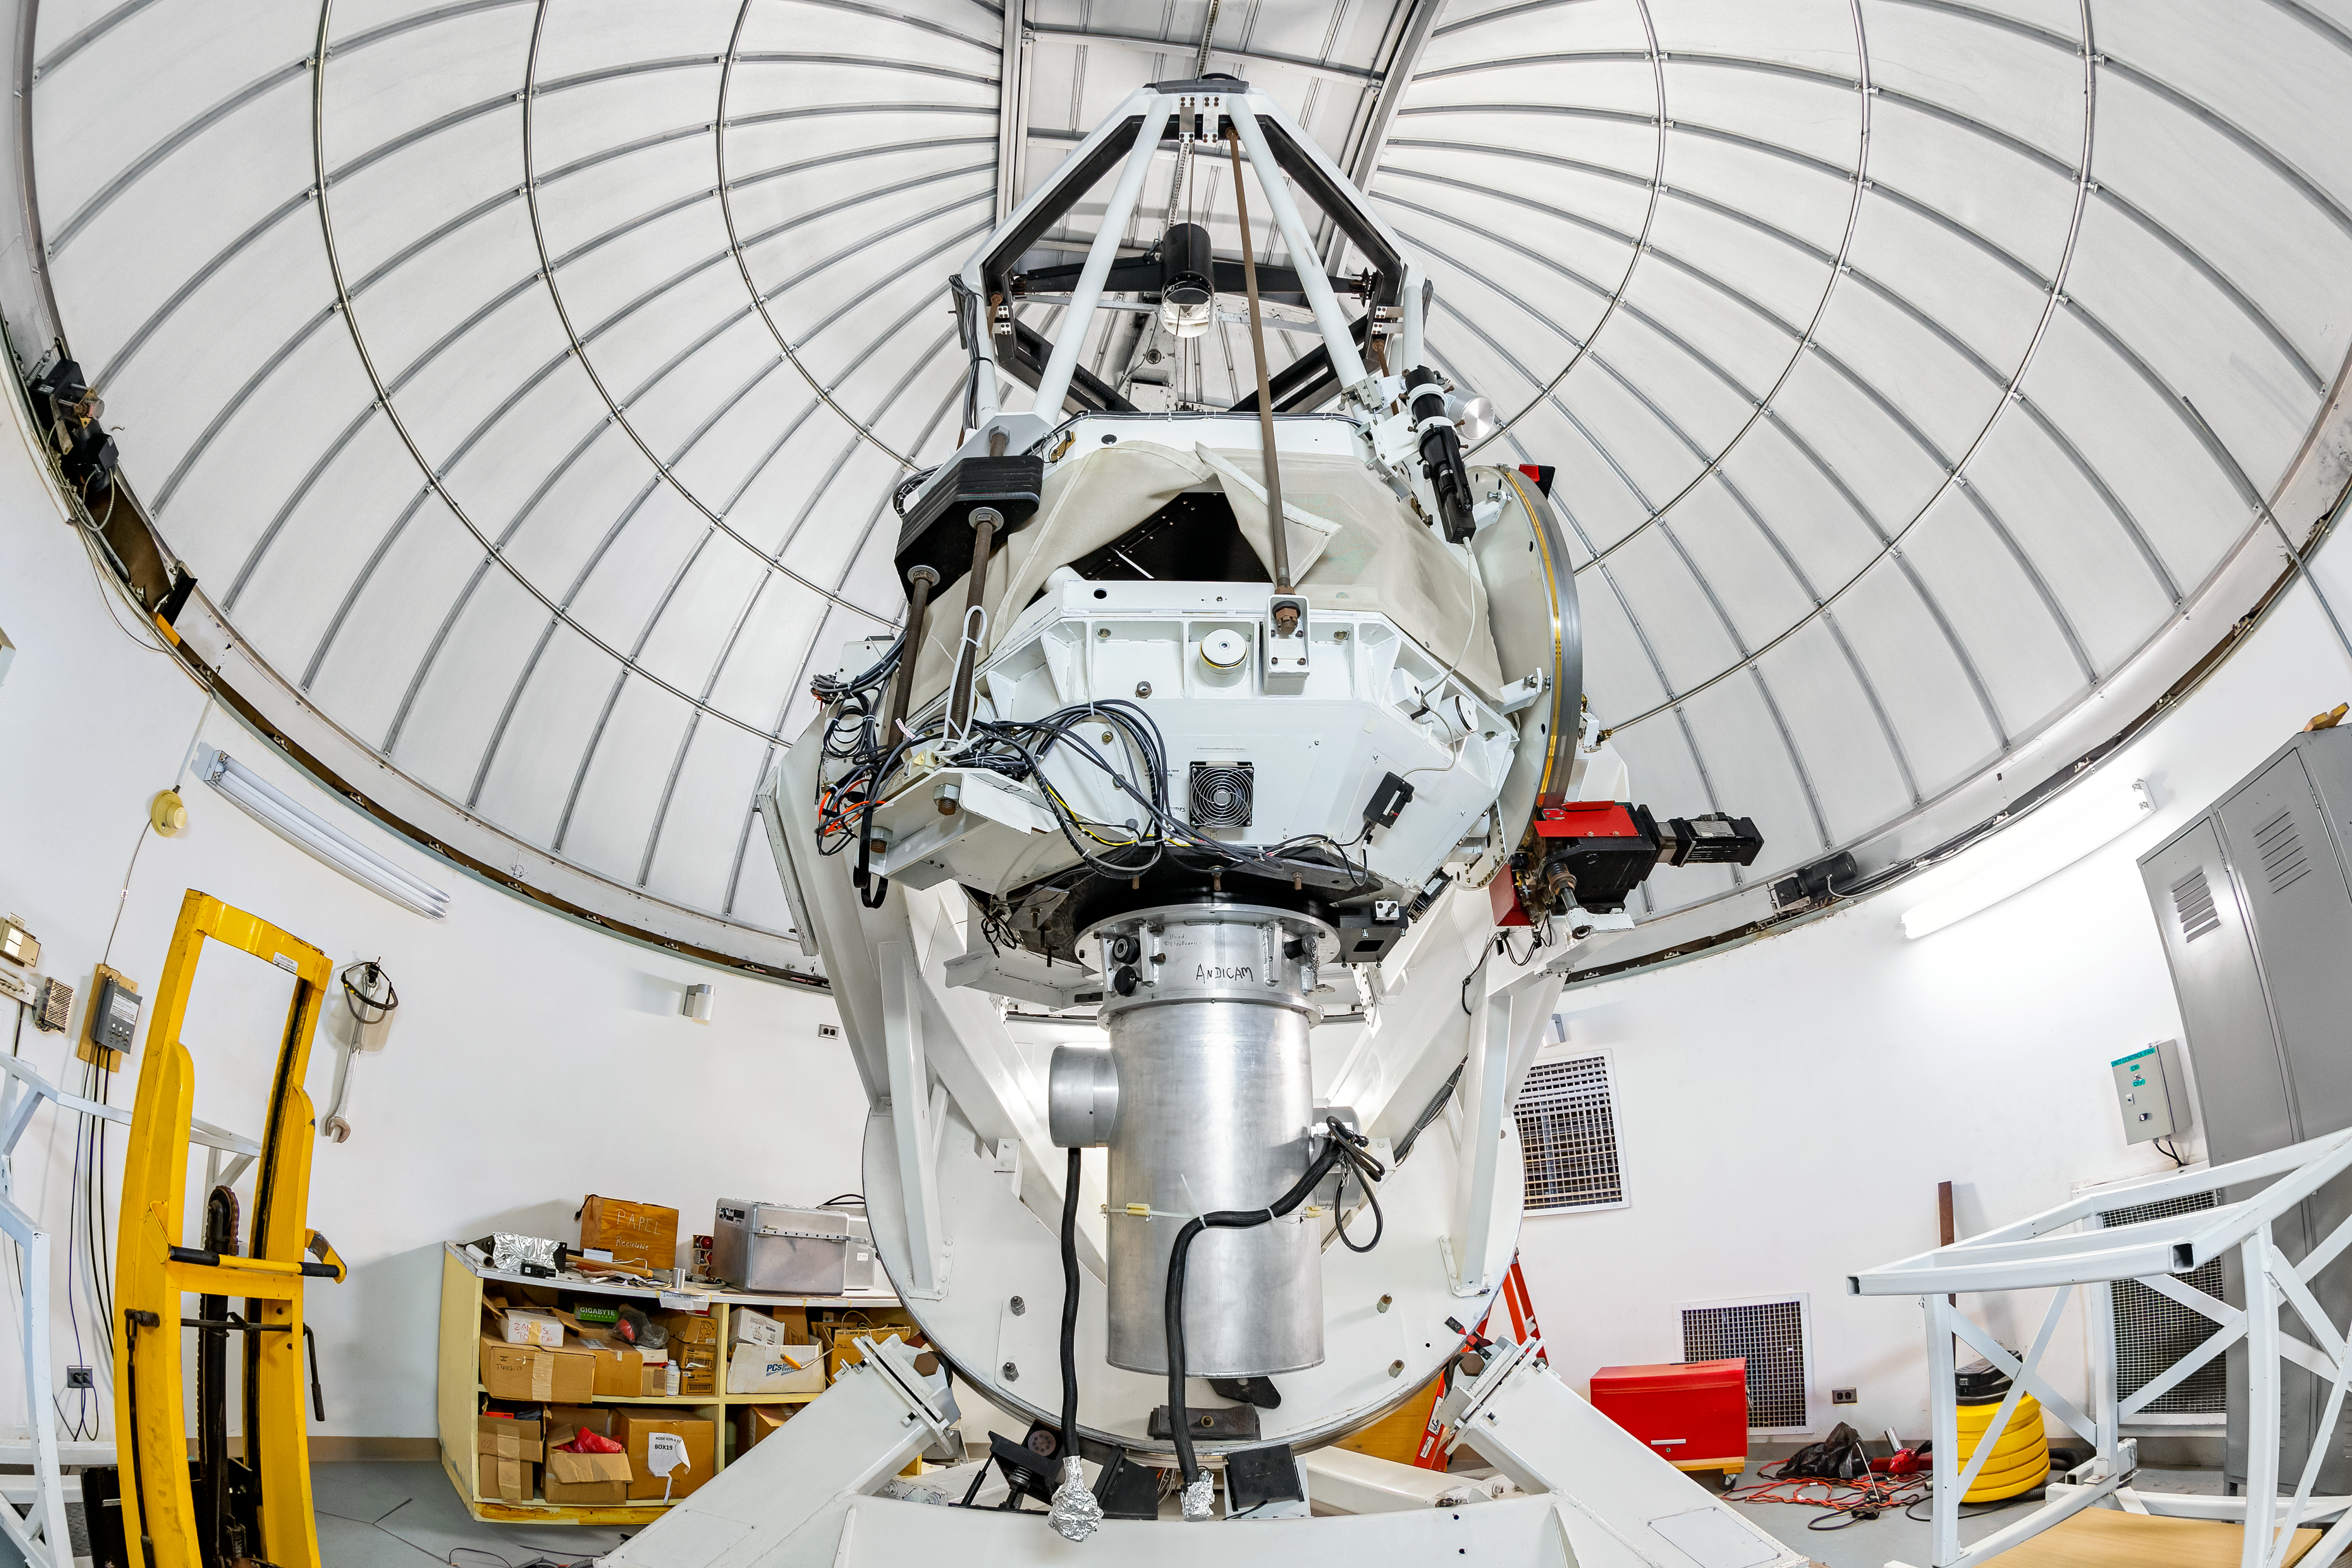

SMARTS 1.3-meter Telescope Interior

The interior of the SMARTS 1.3-meter Telescope, one of four telescopes that make up the Small and Moderate Aperture Research Telescope System (SMARTS) Consortium, located at Cerro-Tololo Inter American Observatory (CTIO), a Program of NSF NOIRLab. The SMARTS 1.3-meter Telescope was closed in late August 2019.

Credit: CTIO/NOIRLab/NSF/AURA/T. Matsopoulos